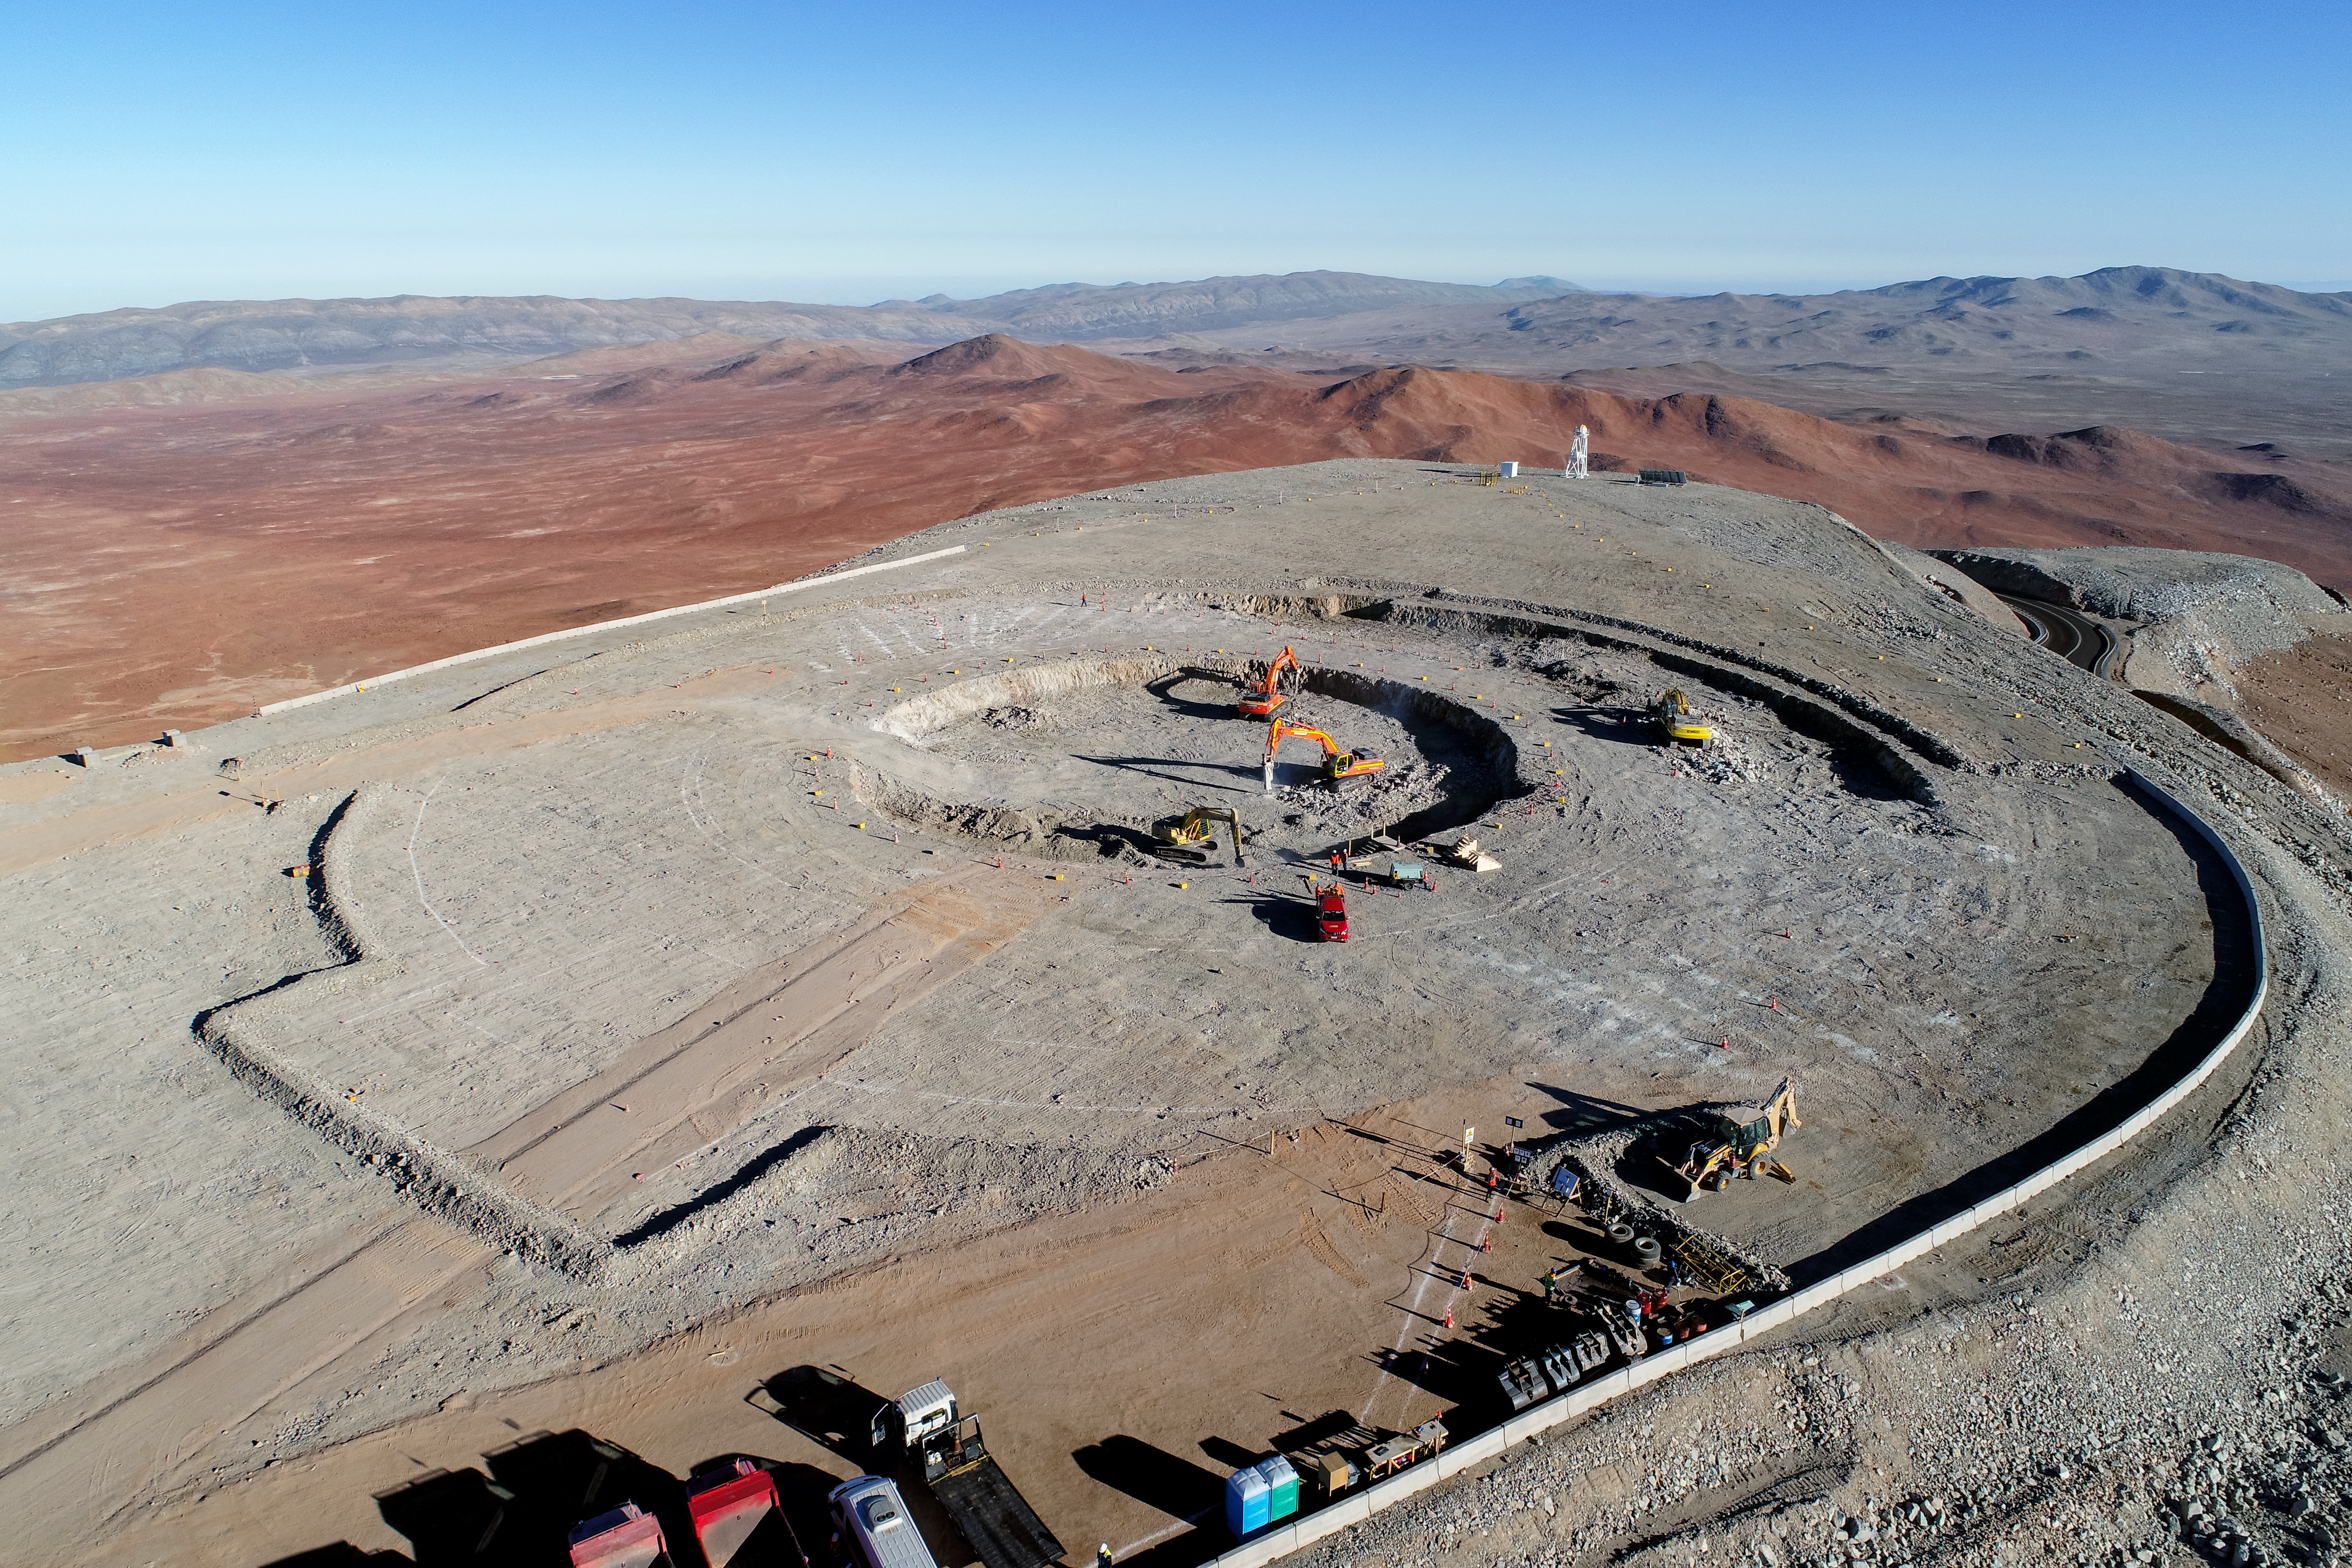

Building foundations for new science

Construction site of the Extremely Large Telescope.

Credit: ESO/G. Hüdepohl